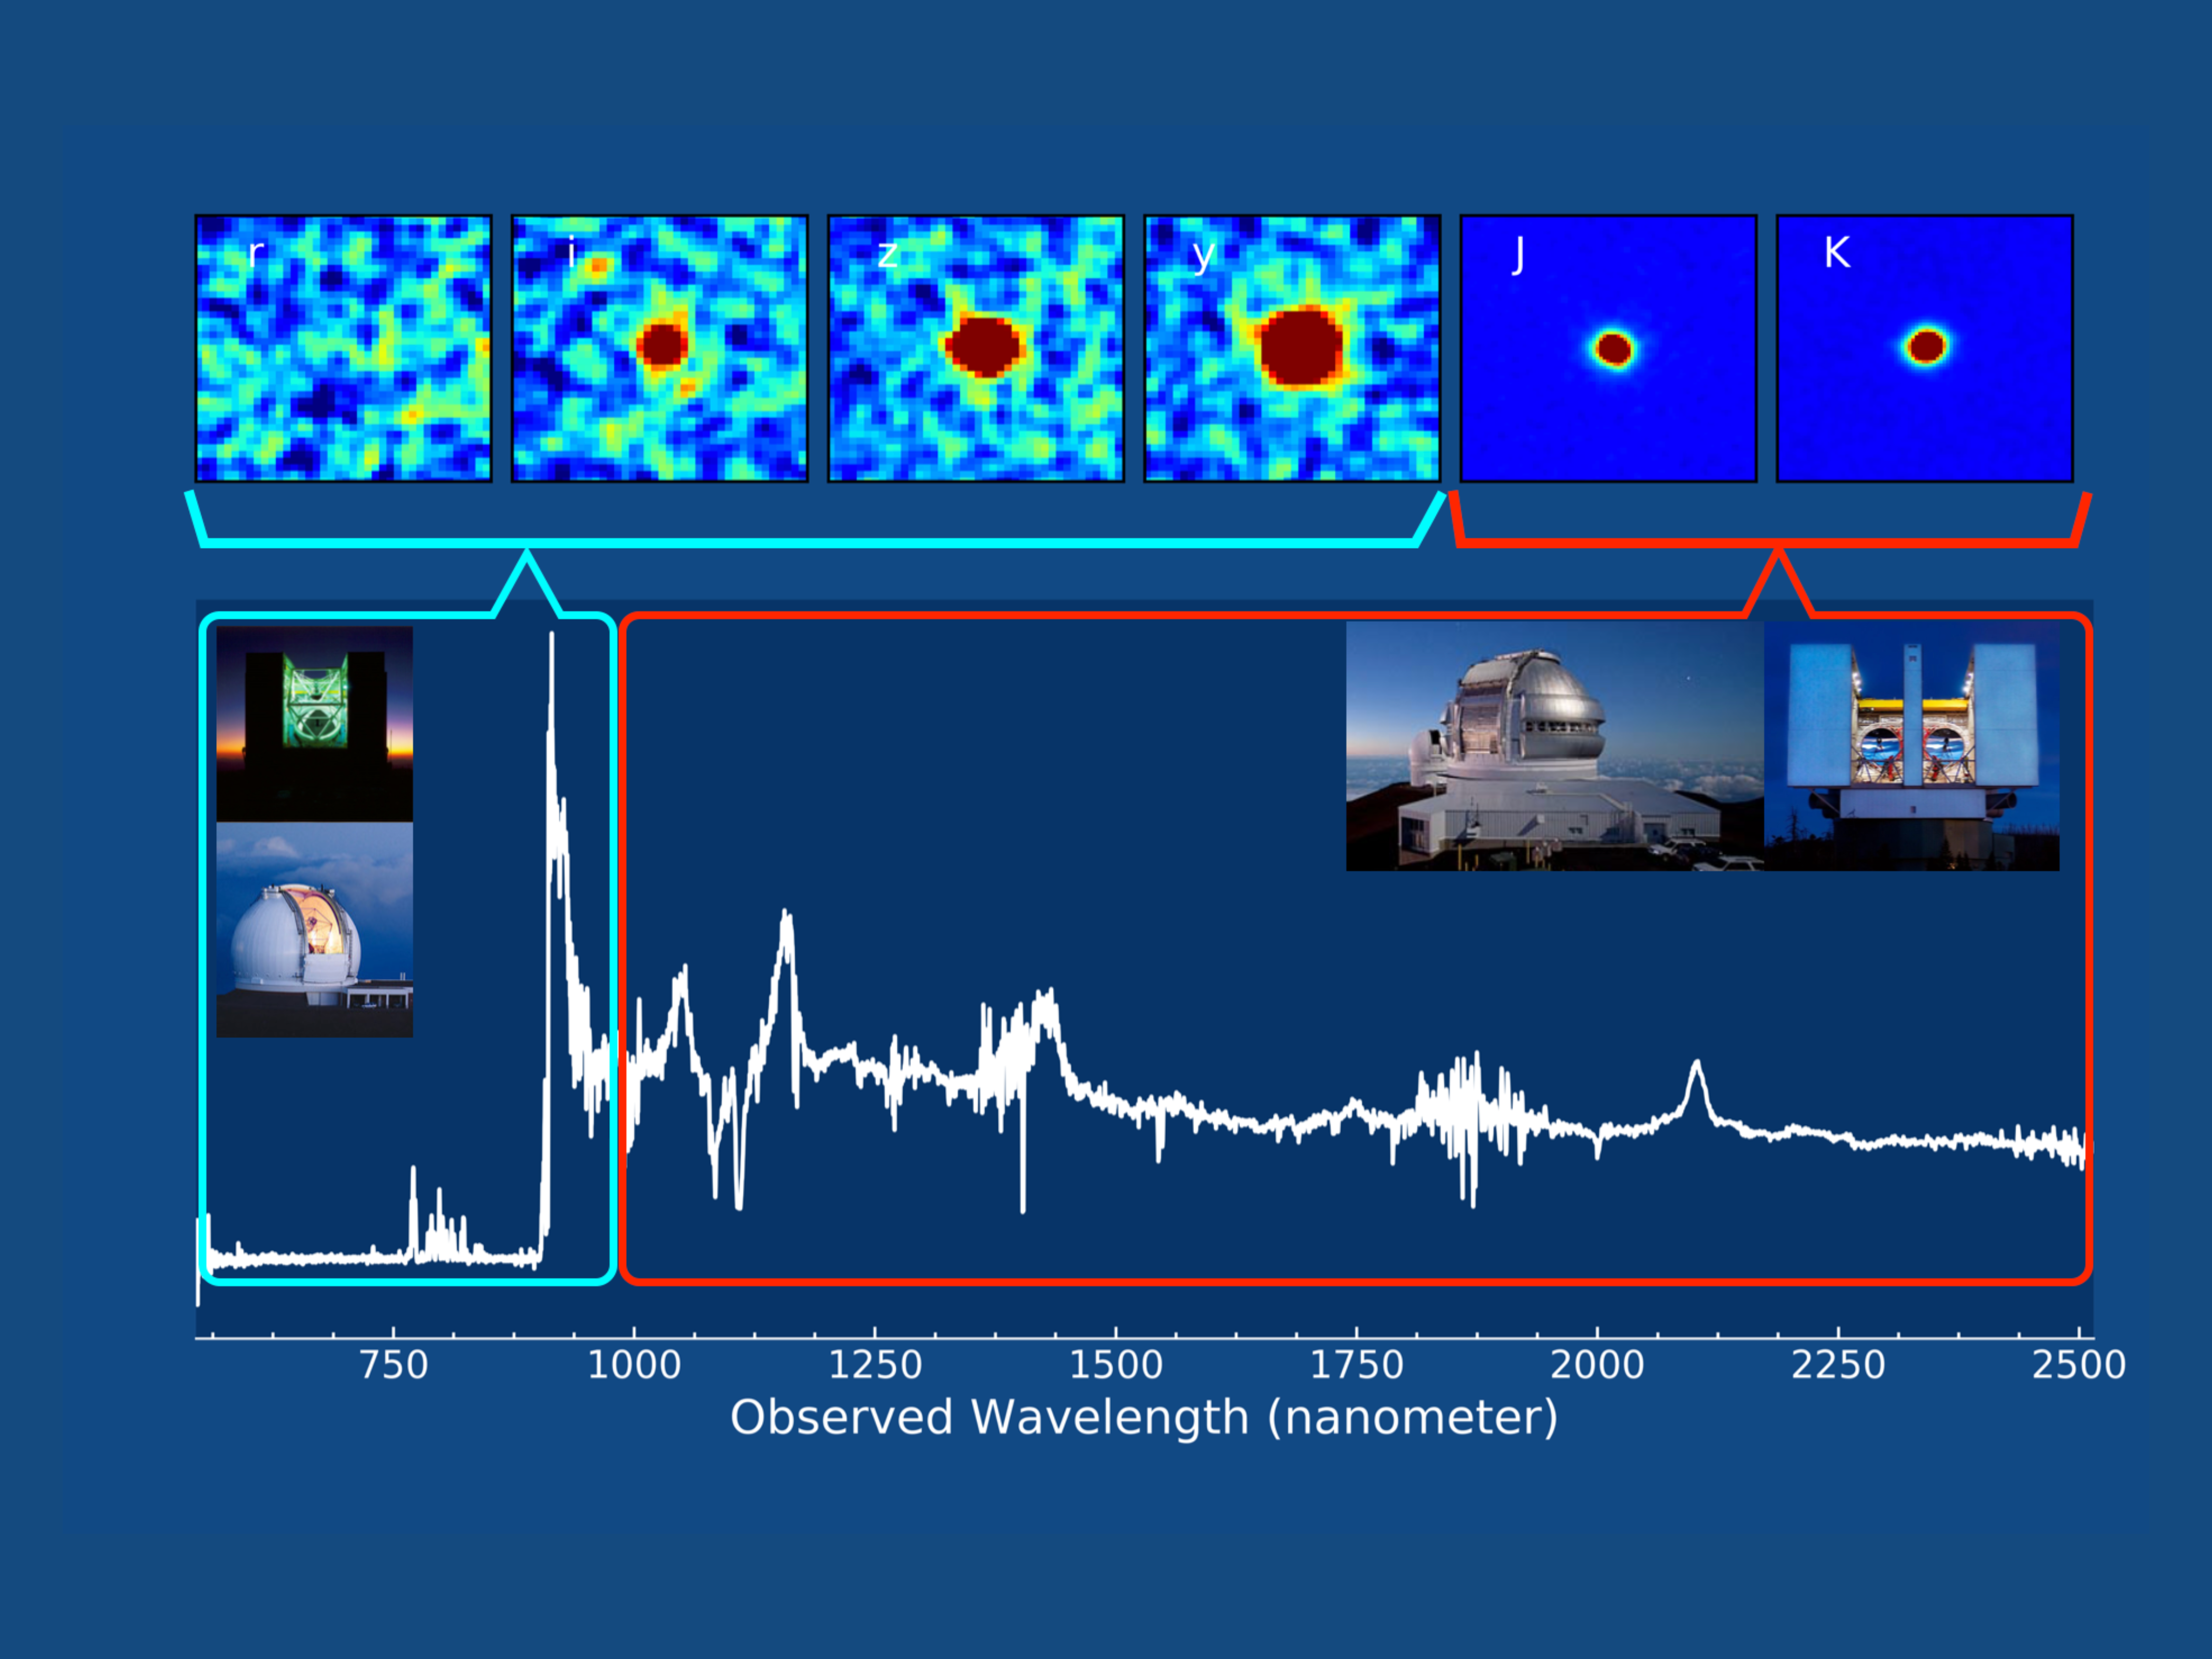

Cosmic Telescope Zooms in on the Beginning of Time

A number of large telescopes were used to observe quasar J0439+1634 in the optical and infrared light. The 6.5m MMT Telescope was used to discovery this distant quasar. It and the 10m Keck-I Telescope obtained a sensitive spectrum of the quasar in optical light. The 8.1m Gemini Telescope obtained an infrared spectrum that accurately determined the quasar distance and the mass of its powerful black hole. The 2x8.4m Large Binocular Telescope captured an adaptive optics corrected image that suggests the quasar is lensed, later confirmed by the sharper Hubble image.

Credit: Feige Wang (UCSB), Xiaohui Fan (University of Arizona)